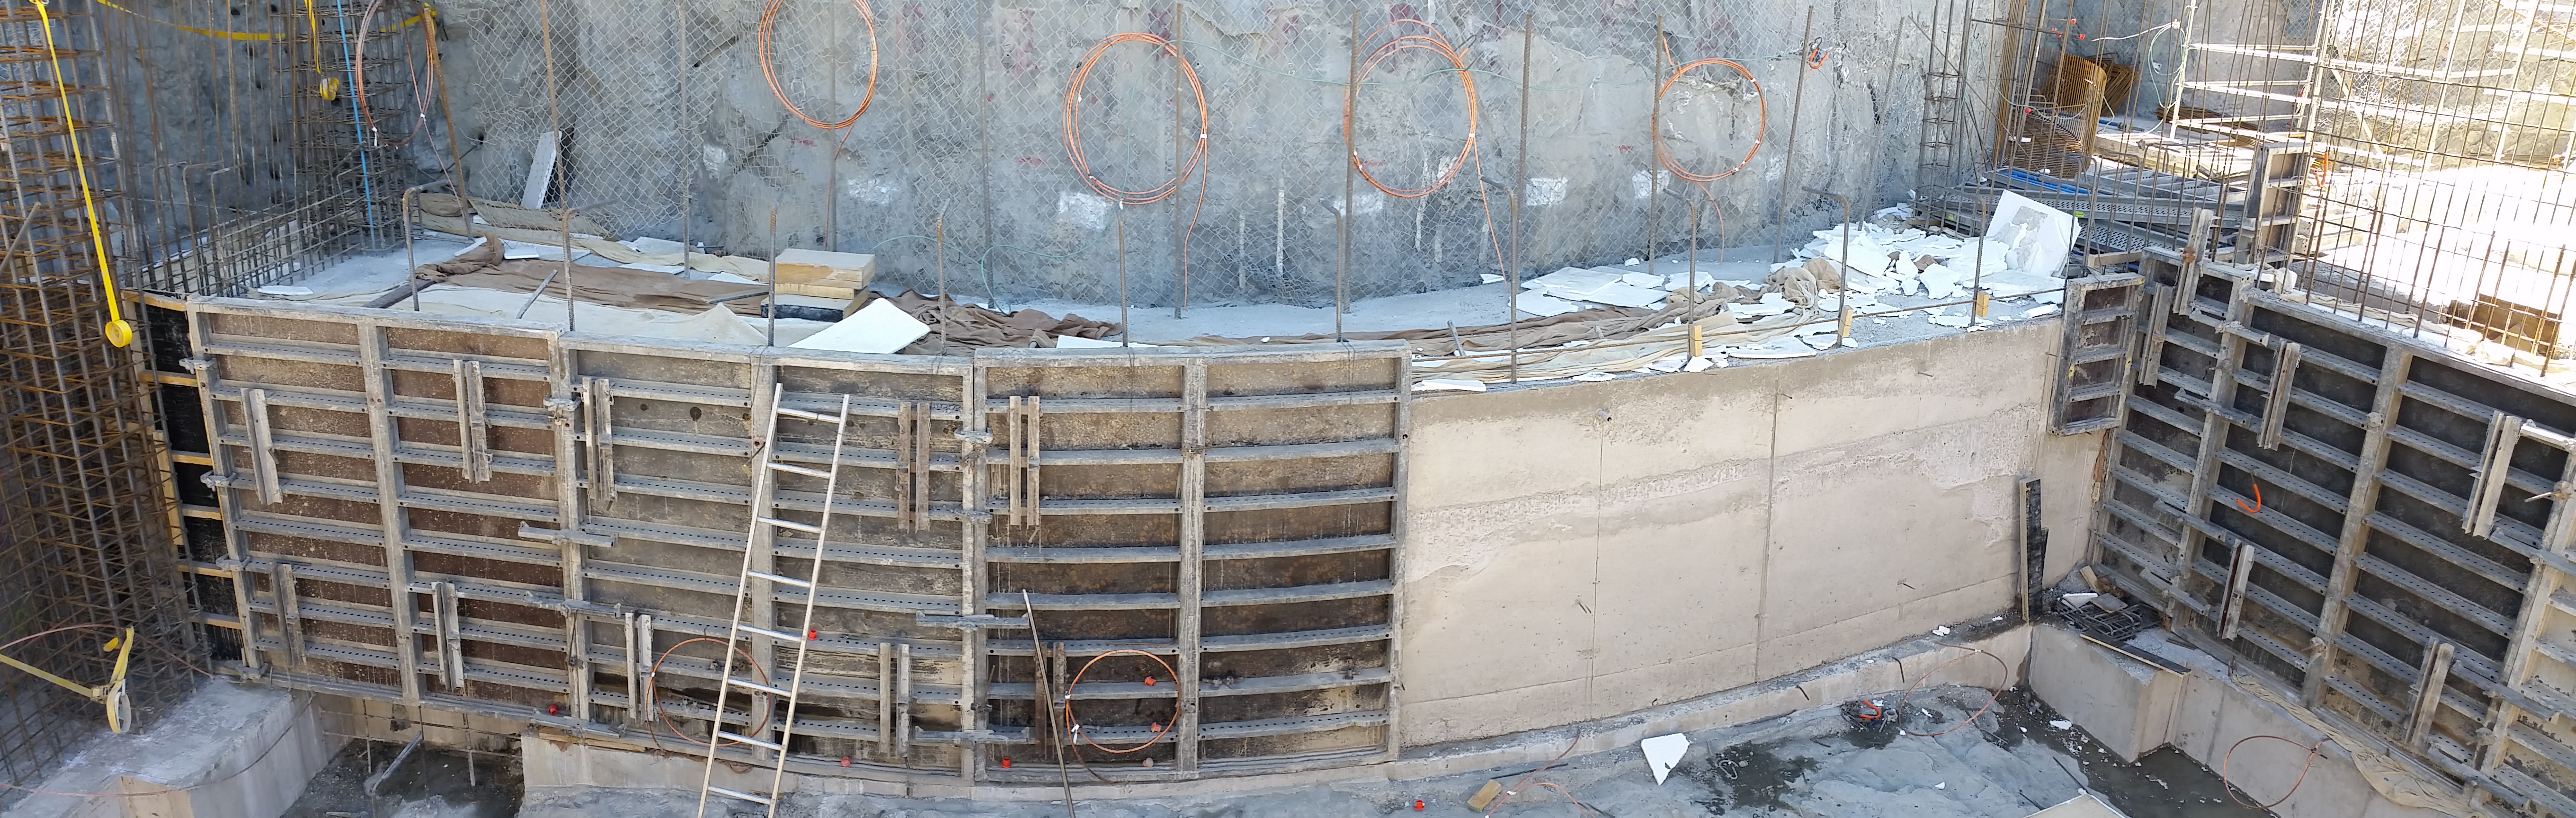

Elevator shaft

Elevator shaft

Credit: Rubin Observatory/NSF/AURA